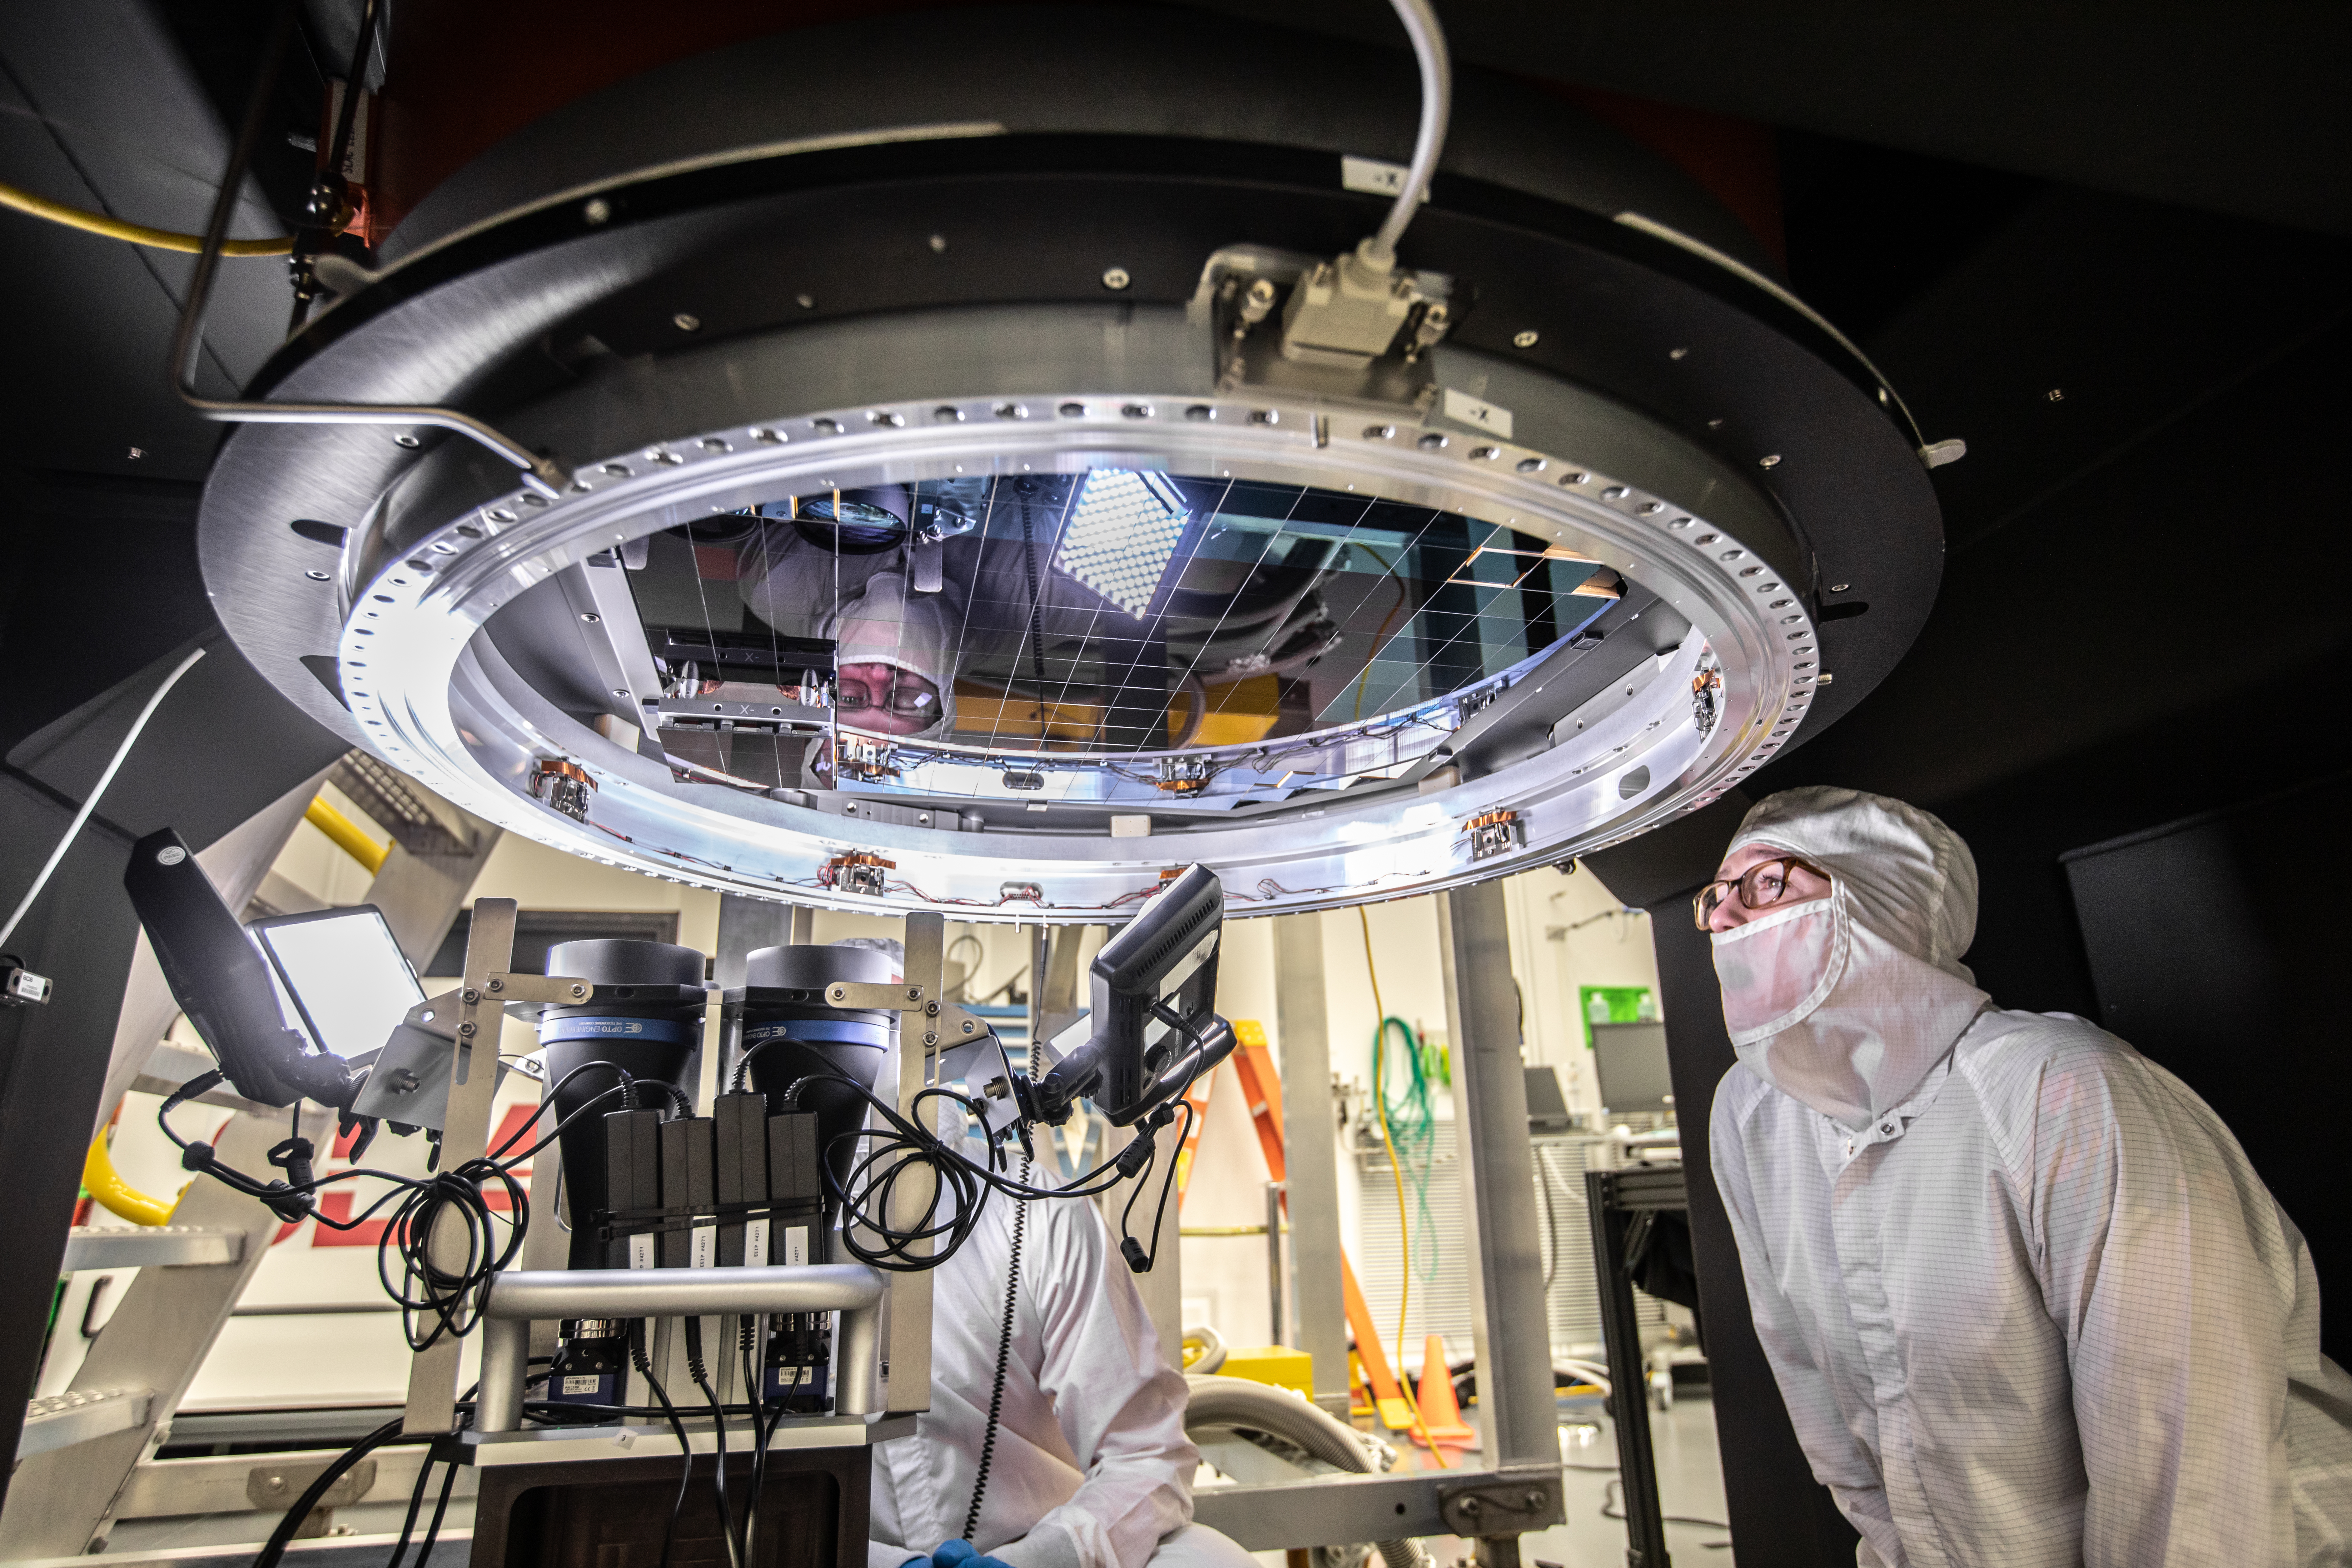

LSST Camera Focal Plane Build

Installing RTM 21 of 21 to complete the 3.2GP array of CCDs.

Credit: Jacqueline Orrell/SLAC National Accelerator Laboratory